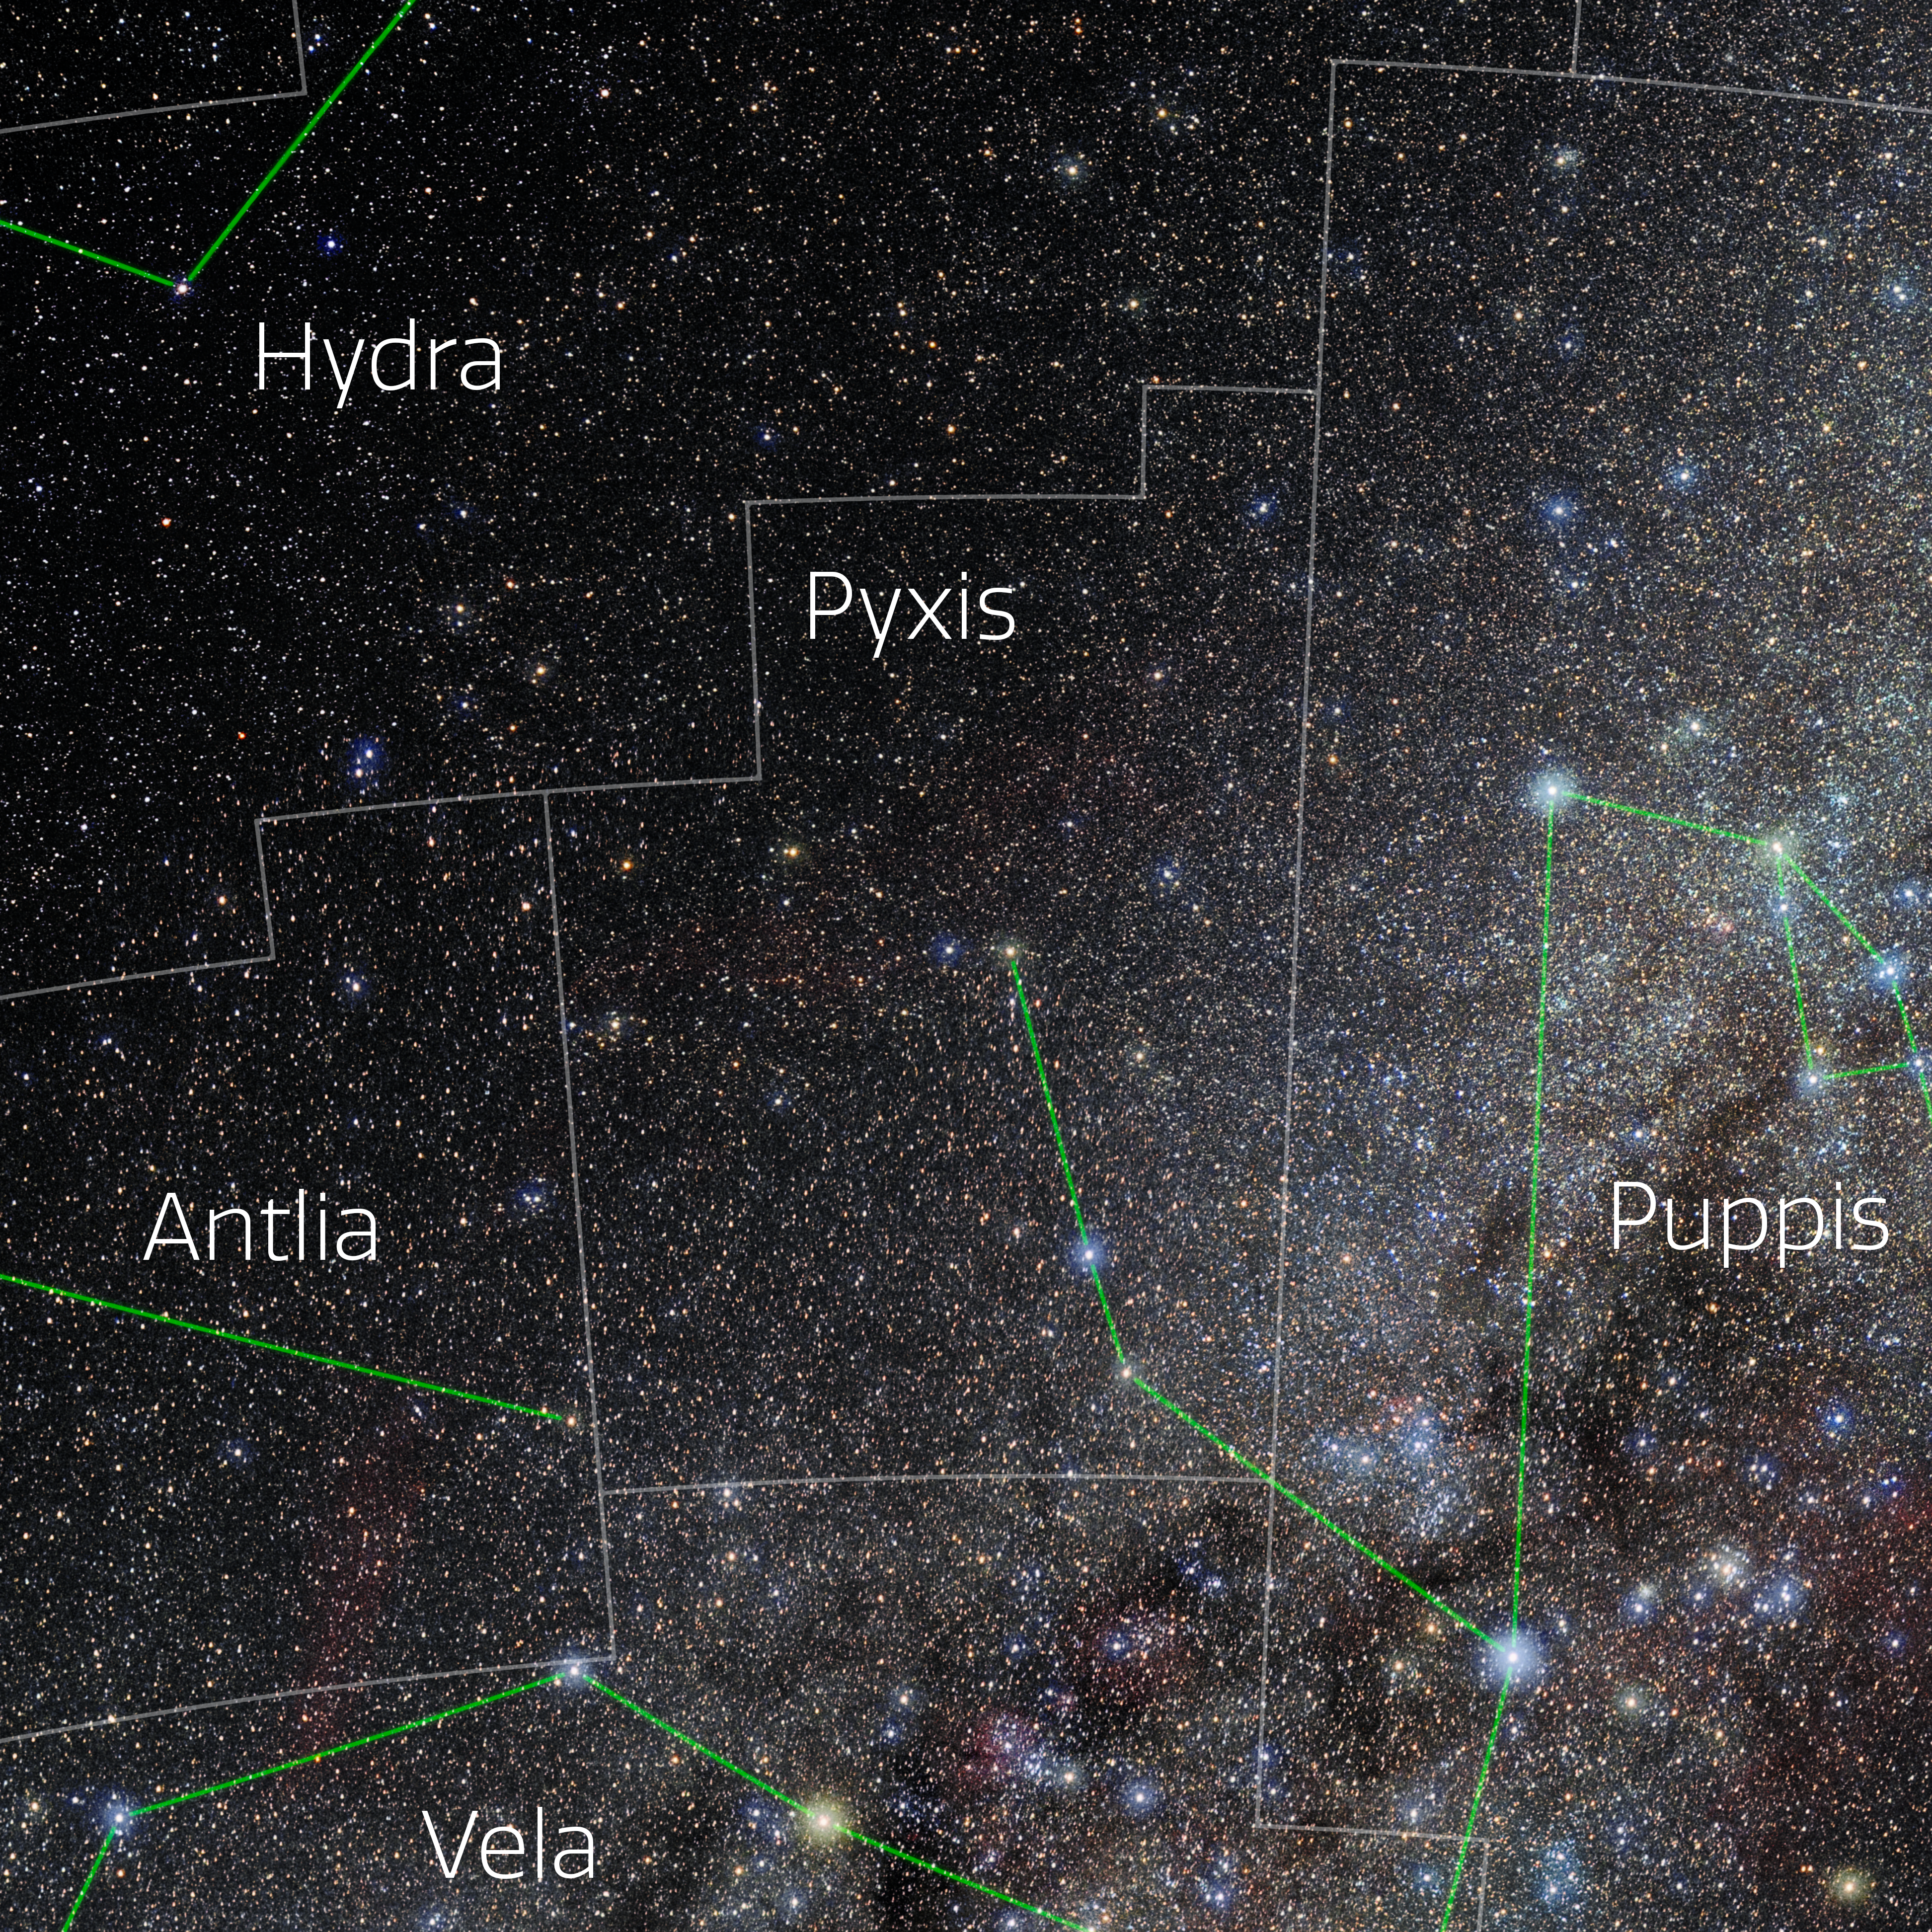

Pyxis (Annotated)

Photo of the constellation Pyxis with annotations from IAU and Sky & Telescope. Here is the non-annotated version.

Credit: E. Slawik/NOIRLab/NSF/AURA/M. Zamani